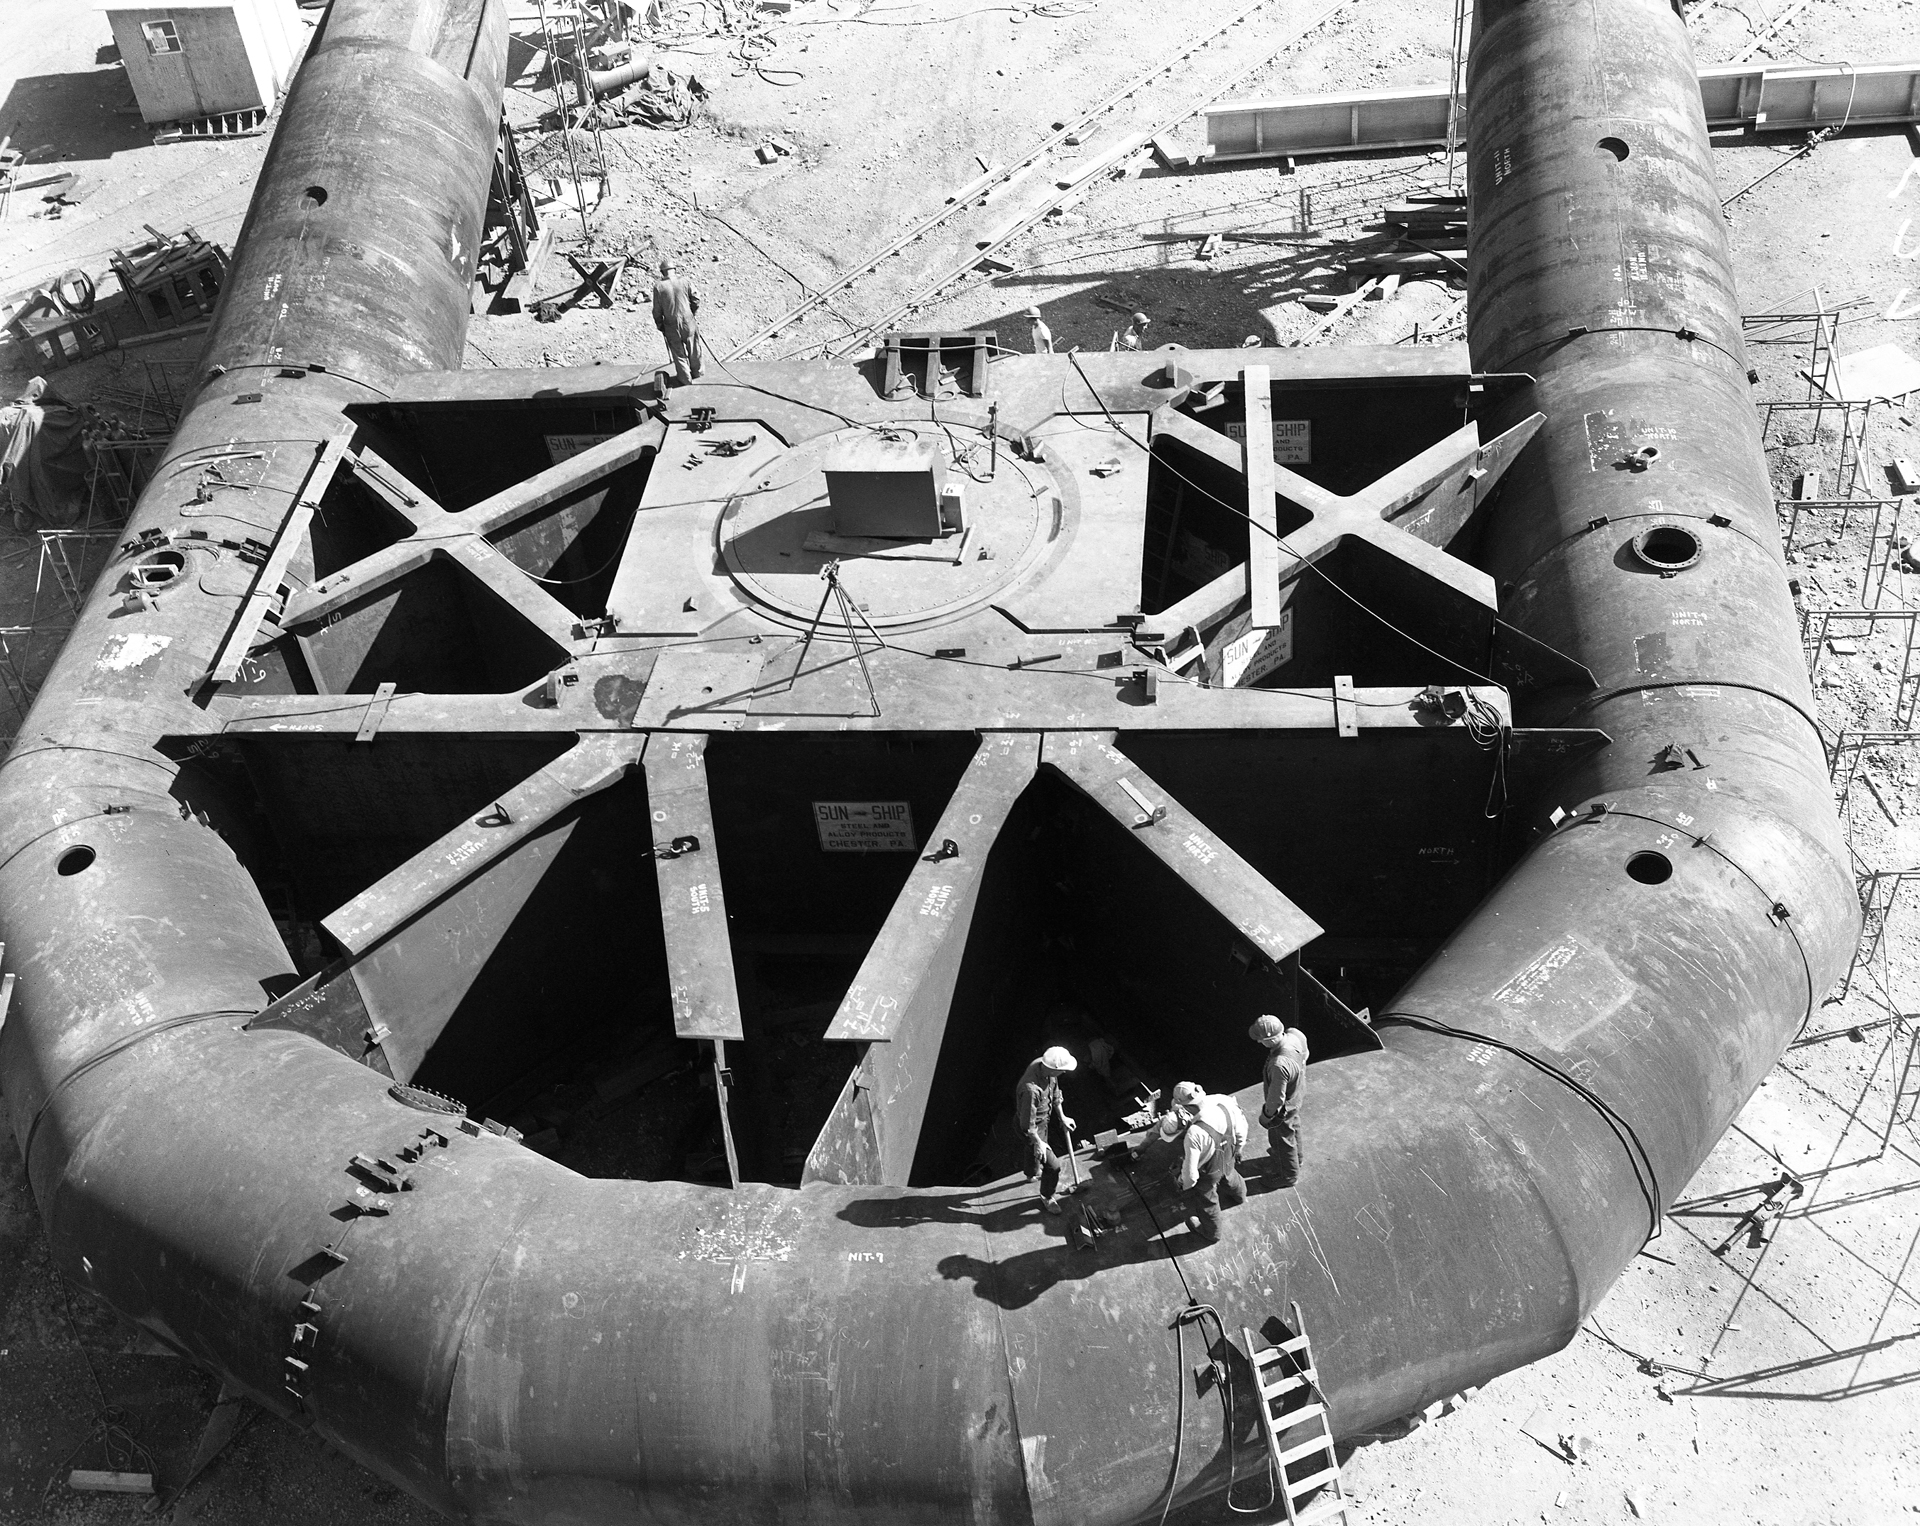

Fitting the Yoke

Assembled yoke of the 140-foot (43-meter) telescope on the ground in Green Bank, West Virginia during its construction in the 1960s. The yoke supports the telescope's tilt axis and keeps the giant telescope balanced as it arcs across the sky. Pacific Crane and Rigging Company completing the final assembly of the yoke components (made by Sun Shipbuilding) to the hub section (built and machined by Westinghouse). The hub section consists of a 3.5% nickel steel casting welded to 6 inch, A 201 plate for a finished machined weight of 190 tons. When completed the entire yoke is a single weldment. Its completed weight is 1,125,000 pounds of steel to which are added 1,300,000 pounds of counterweight concrete and portable ballast rocks in the tubular, bottom sections.

Credit: NRAO/AUI/NSF